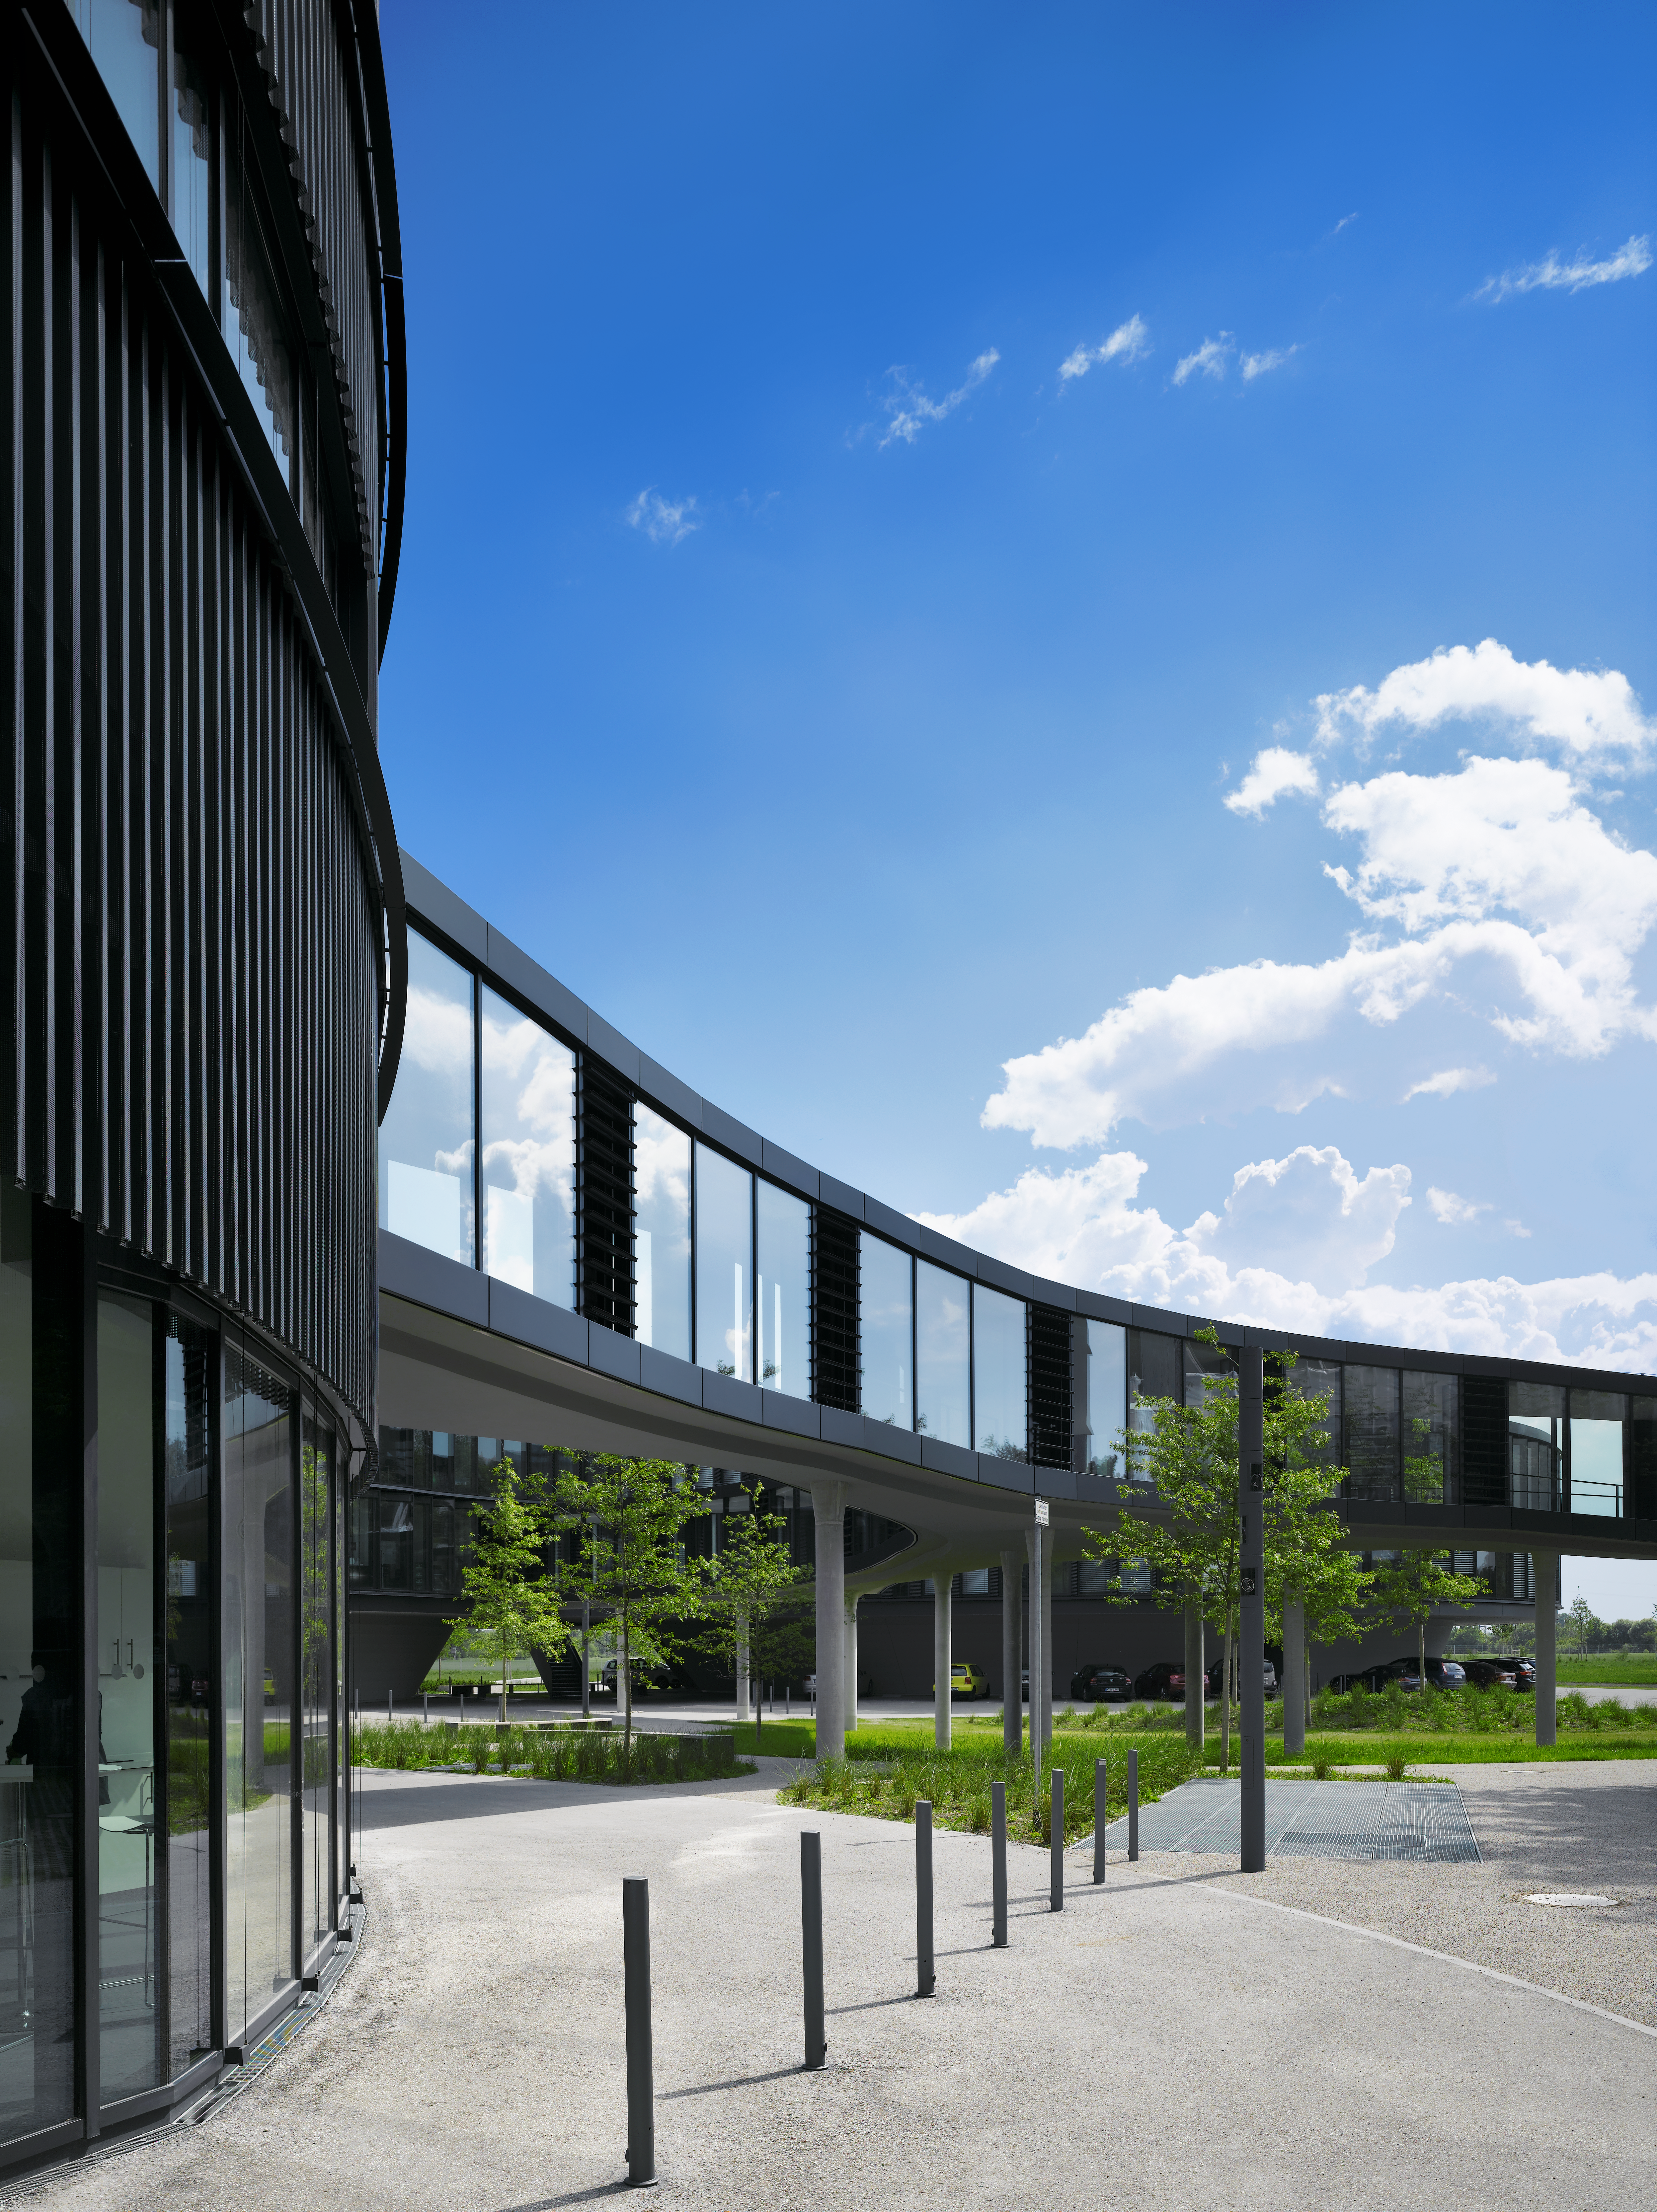

The connecting bridge

A curved bridge with large windows is connecting the two new buildings of the ESO Headquarters with the original construction.

Credit: Roland Halbe/ESO